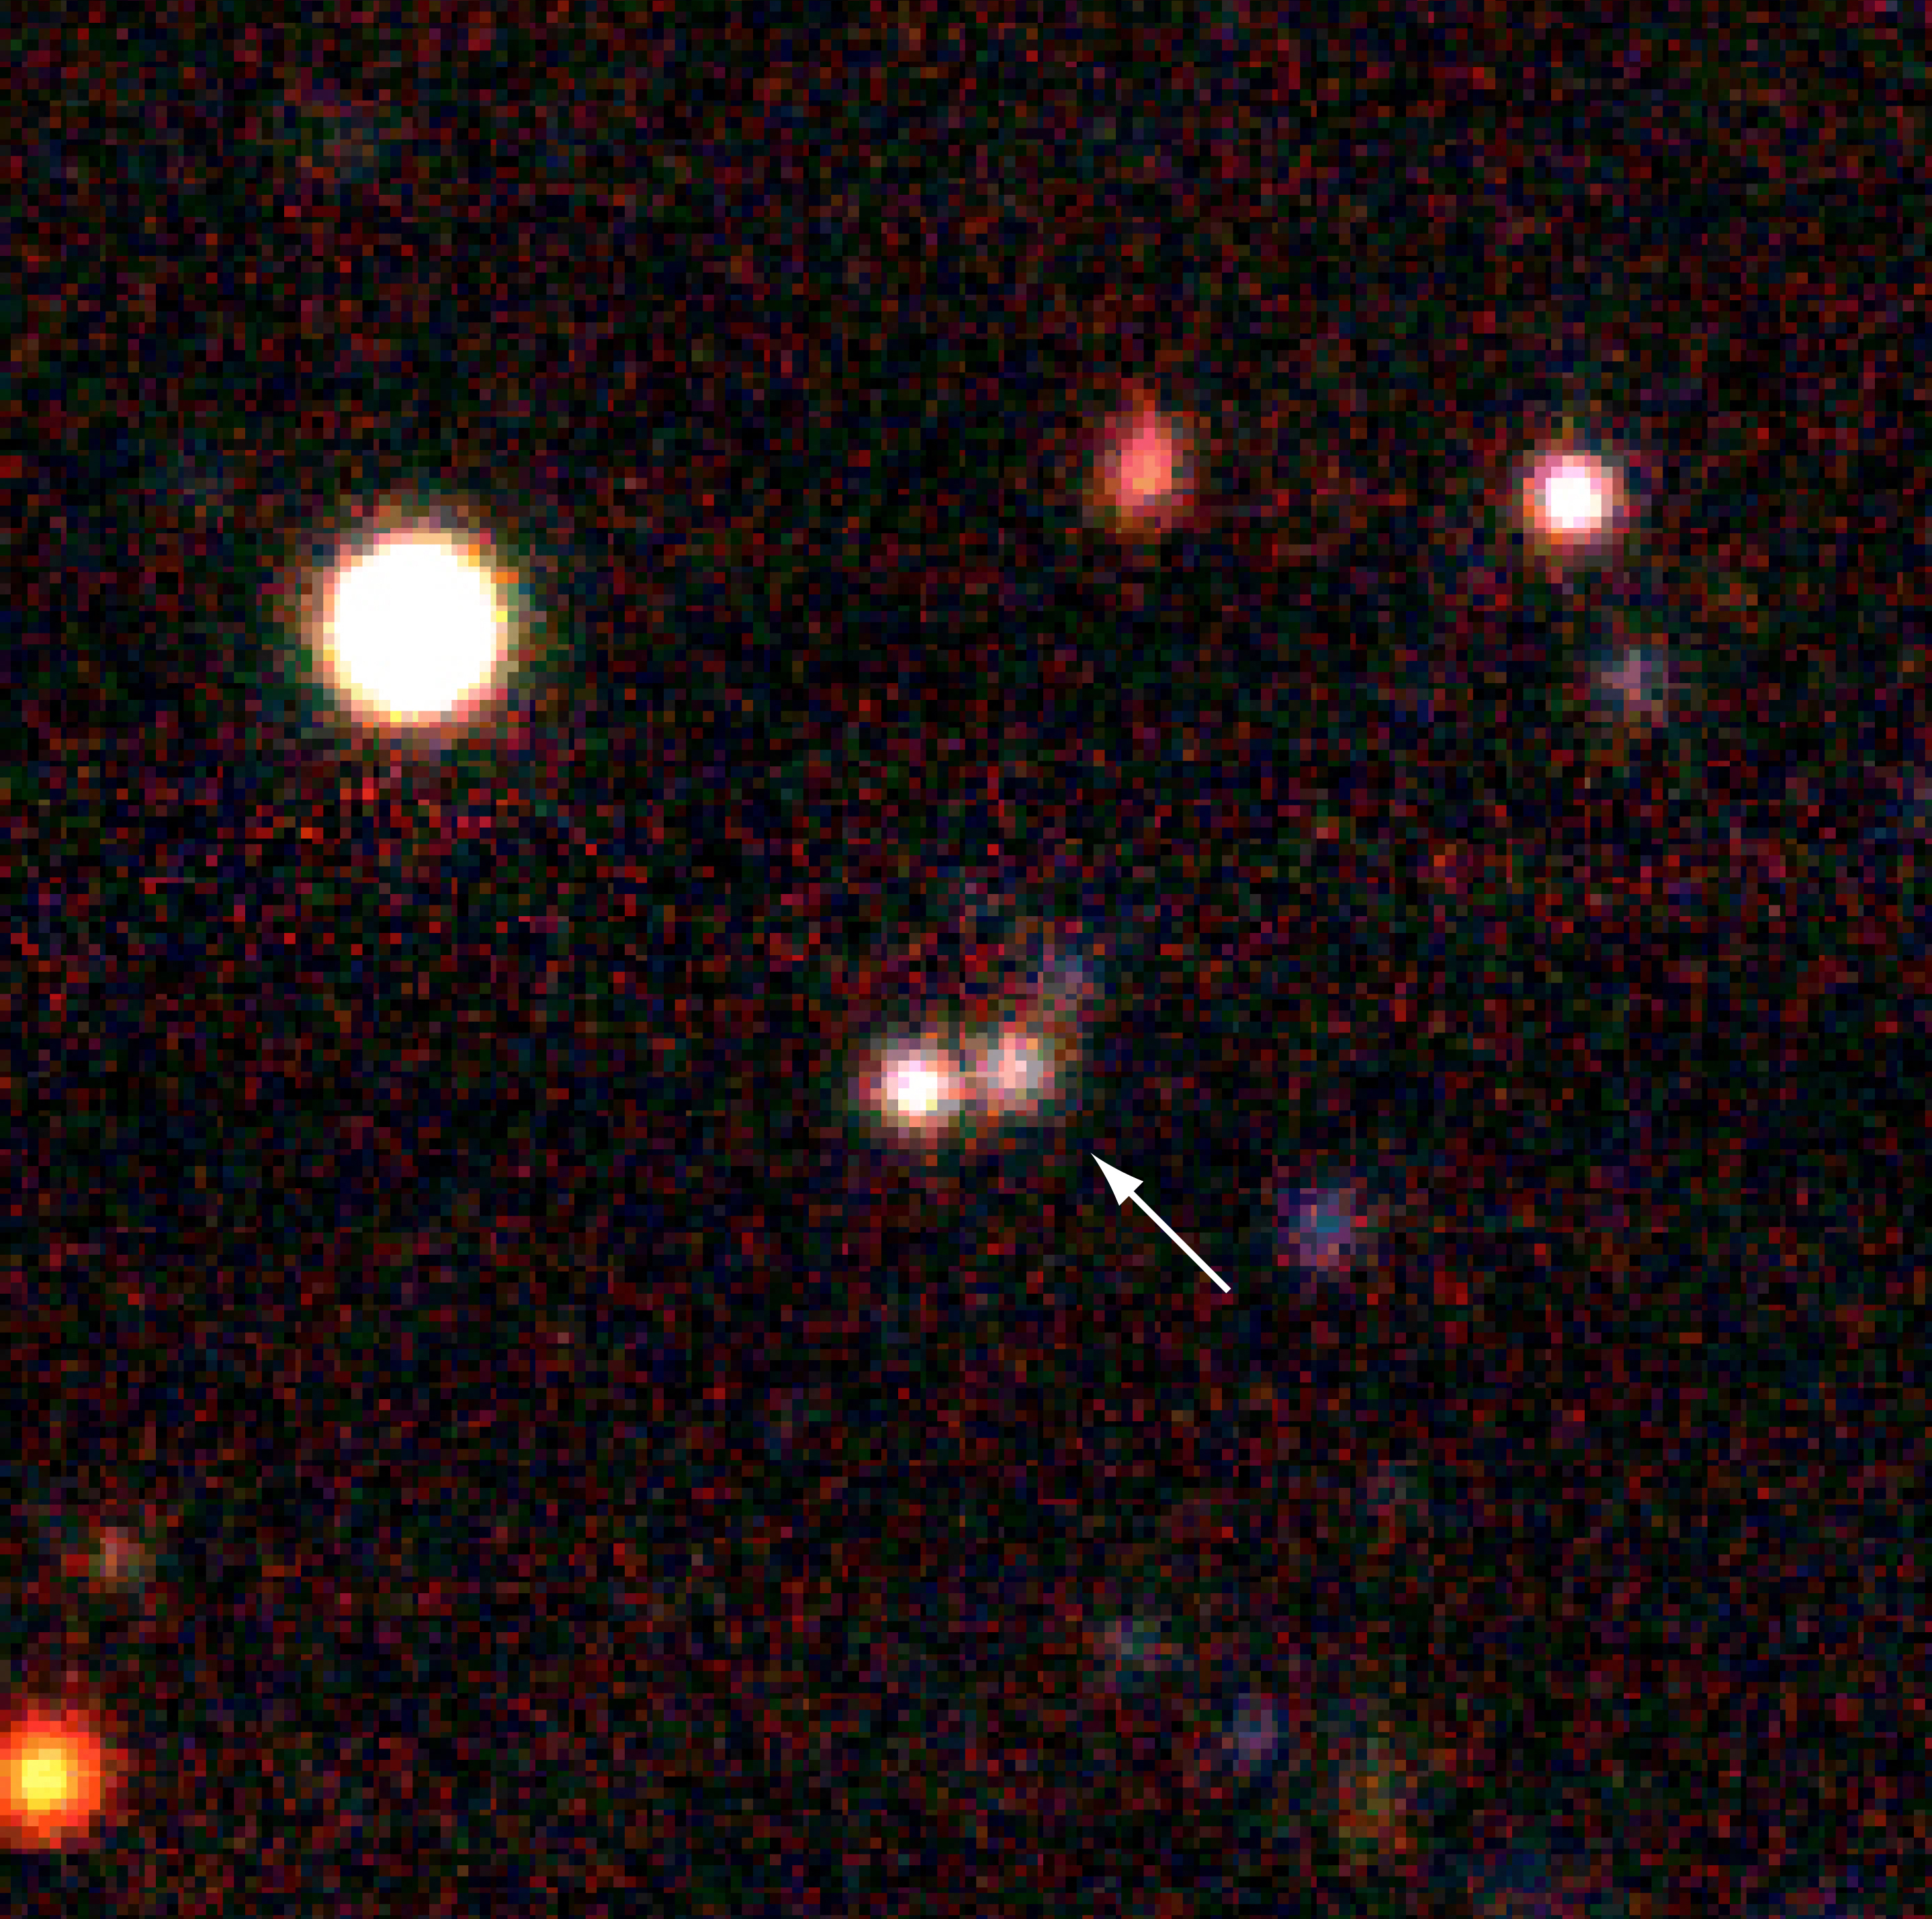

Distant galaxy EIS 47 (z=2.8)

True-colour picture of the distant galaxy EIS 47 in the "Hubble Deep Field South" sky field. The area measures 32 x 32 arcsec 2. It is the result of a combination of exposures in seven different wavebands from the ultraviolet to the infrared spectral region (U, B, V, R, I, J, H and K), obtained at the ESO New Technology Telescope (NTT) during the EIS survey. The total exposure times were 5, 1.8, 3.4, 1.5, 2.4, 3, 1 and 3 hours, respectively.

Credit: ESO